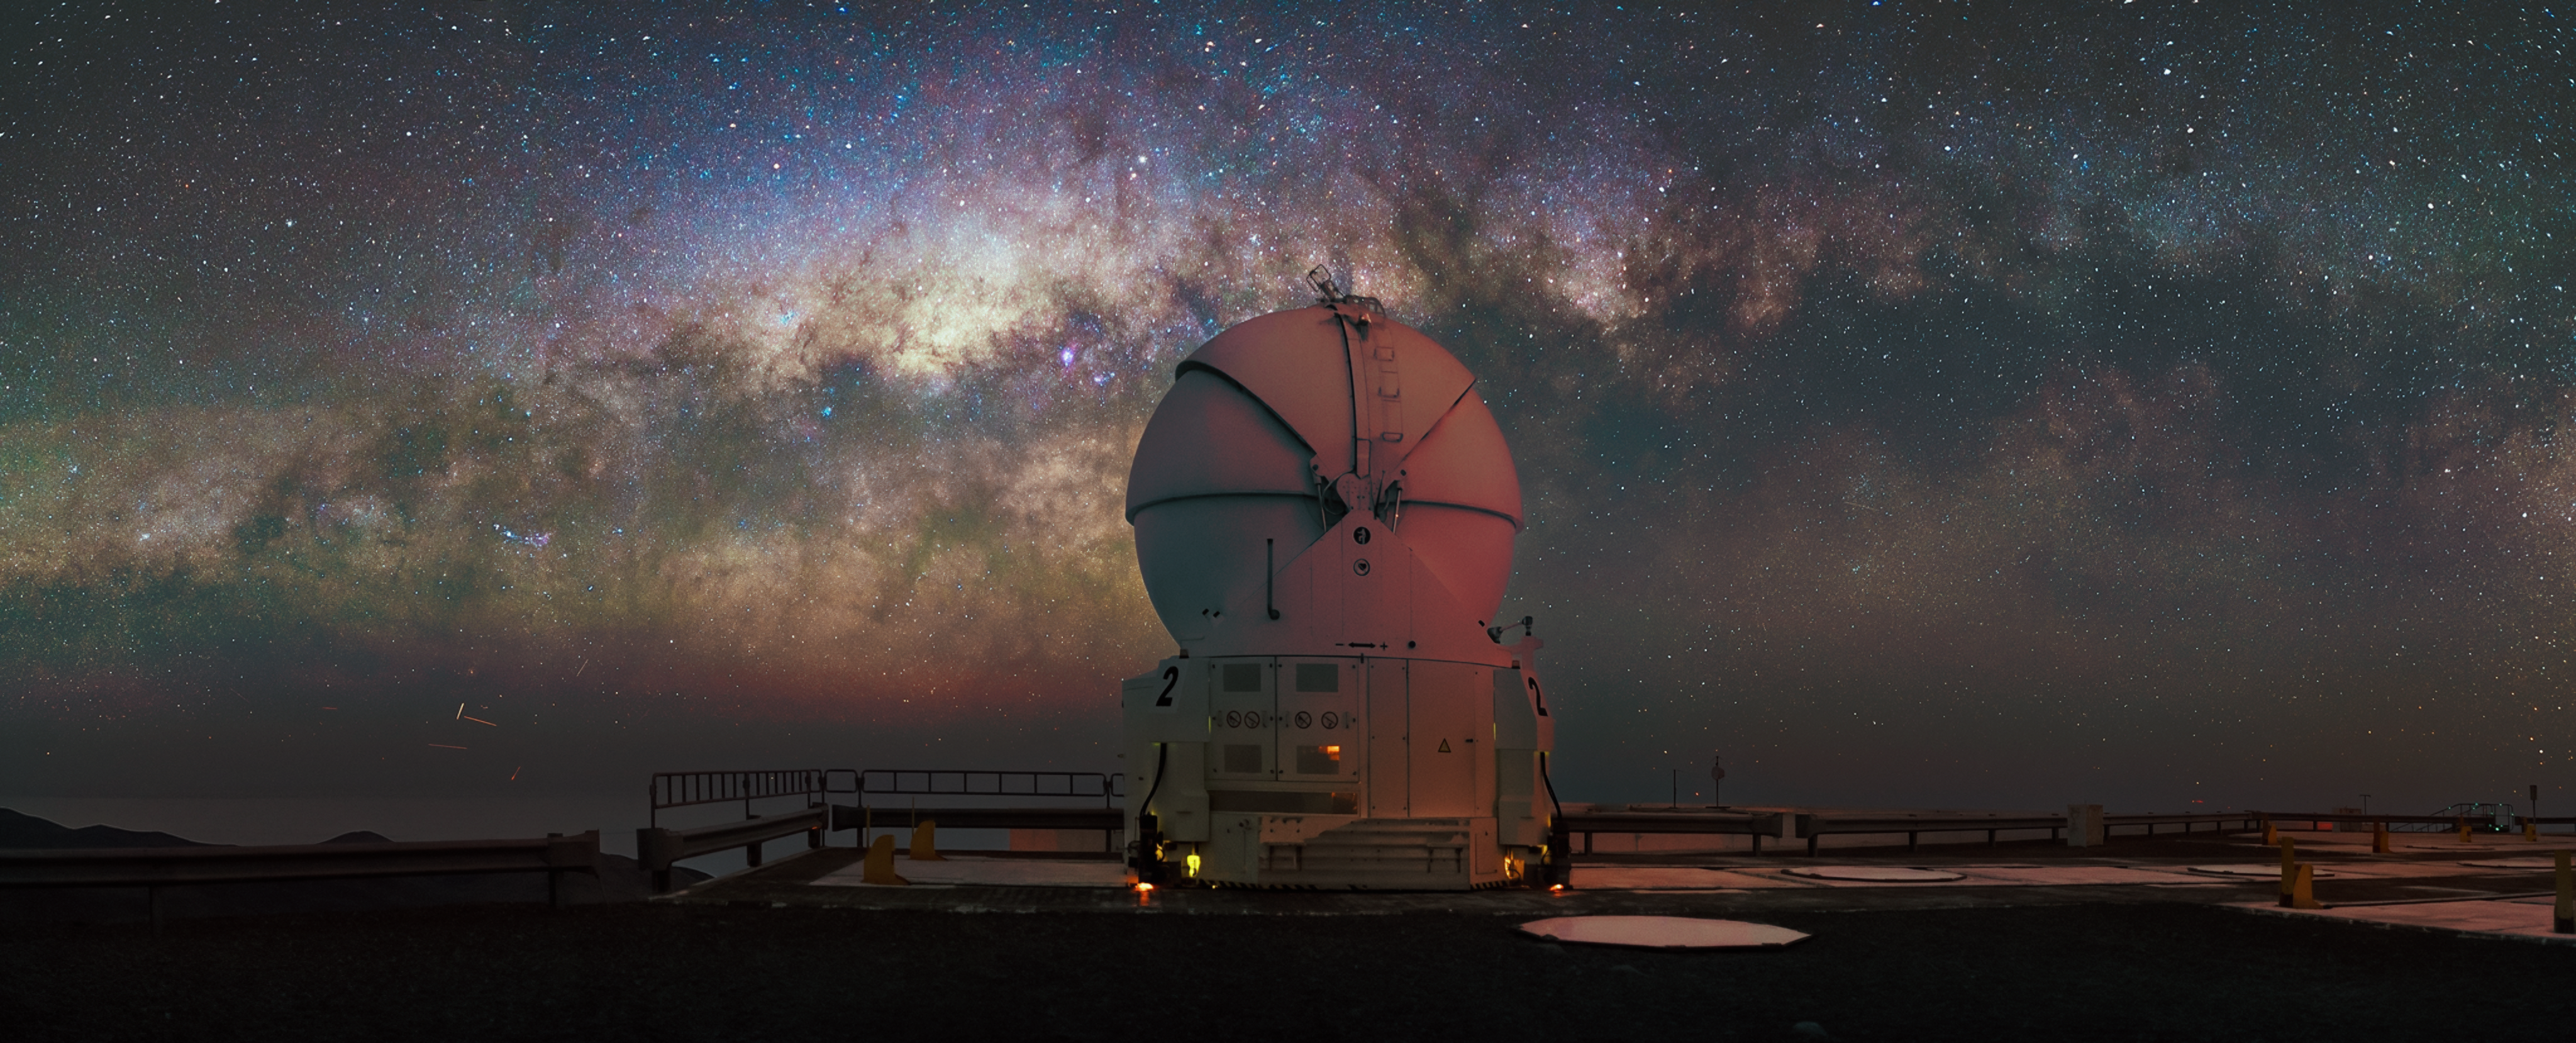

The Milky Way’s glistening band

The setting of today’s Picture of the Week is ESO’s flagship facility: the Paranal Observatory, located in the Chilean Atacama Desert. One of the Auxiliary Telescopes of ESO’s Very Large Telescope is still asleep, with its spherical dome closed. How bad, it misses this wonderful view of the Milky Way!

In ancient times, people weren't too sure what the Milky Way was. They named it after its appearance — a milky band in the night sky. It was Galileo Galilei who first pointed a self-built small telescope at that structure. He realised that the Milky Way was formed of countless stars — a revolutionary discovery!

Our understanding of the Milky Way has advanced considerably: some 100 to 400 billion stars of all ages, masses and colours belong to it. Located in a spiral arm, 25 000 light years away from the centre, is our Sun, making the Milky Way our home galaxy. From this position, we can see the galactic centre very well, as shown in this picture taken by Chilean astrophotographer Alexis Trigo. Large lanes of dark clouds are visible. These dark nebulae block the light from the stars behind them, creating the illusion of fewer stars in that region.

Viewing the glistening band of the Milky Way has been an incredible experience for ages. We have learned a lot about our home galaxy since then, but there is still so much more to uncover. It remains to be seen what revolutionary discoveries ESO’s upcoming Extremely Large Telescope will bring us.

Credit: A. Trigo/ESO